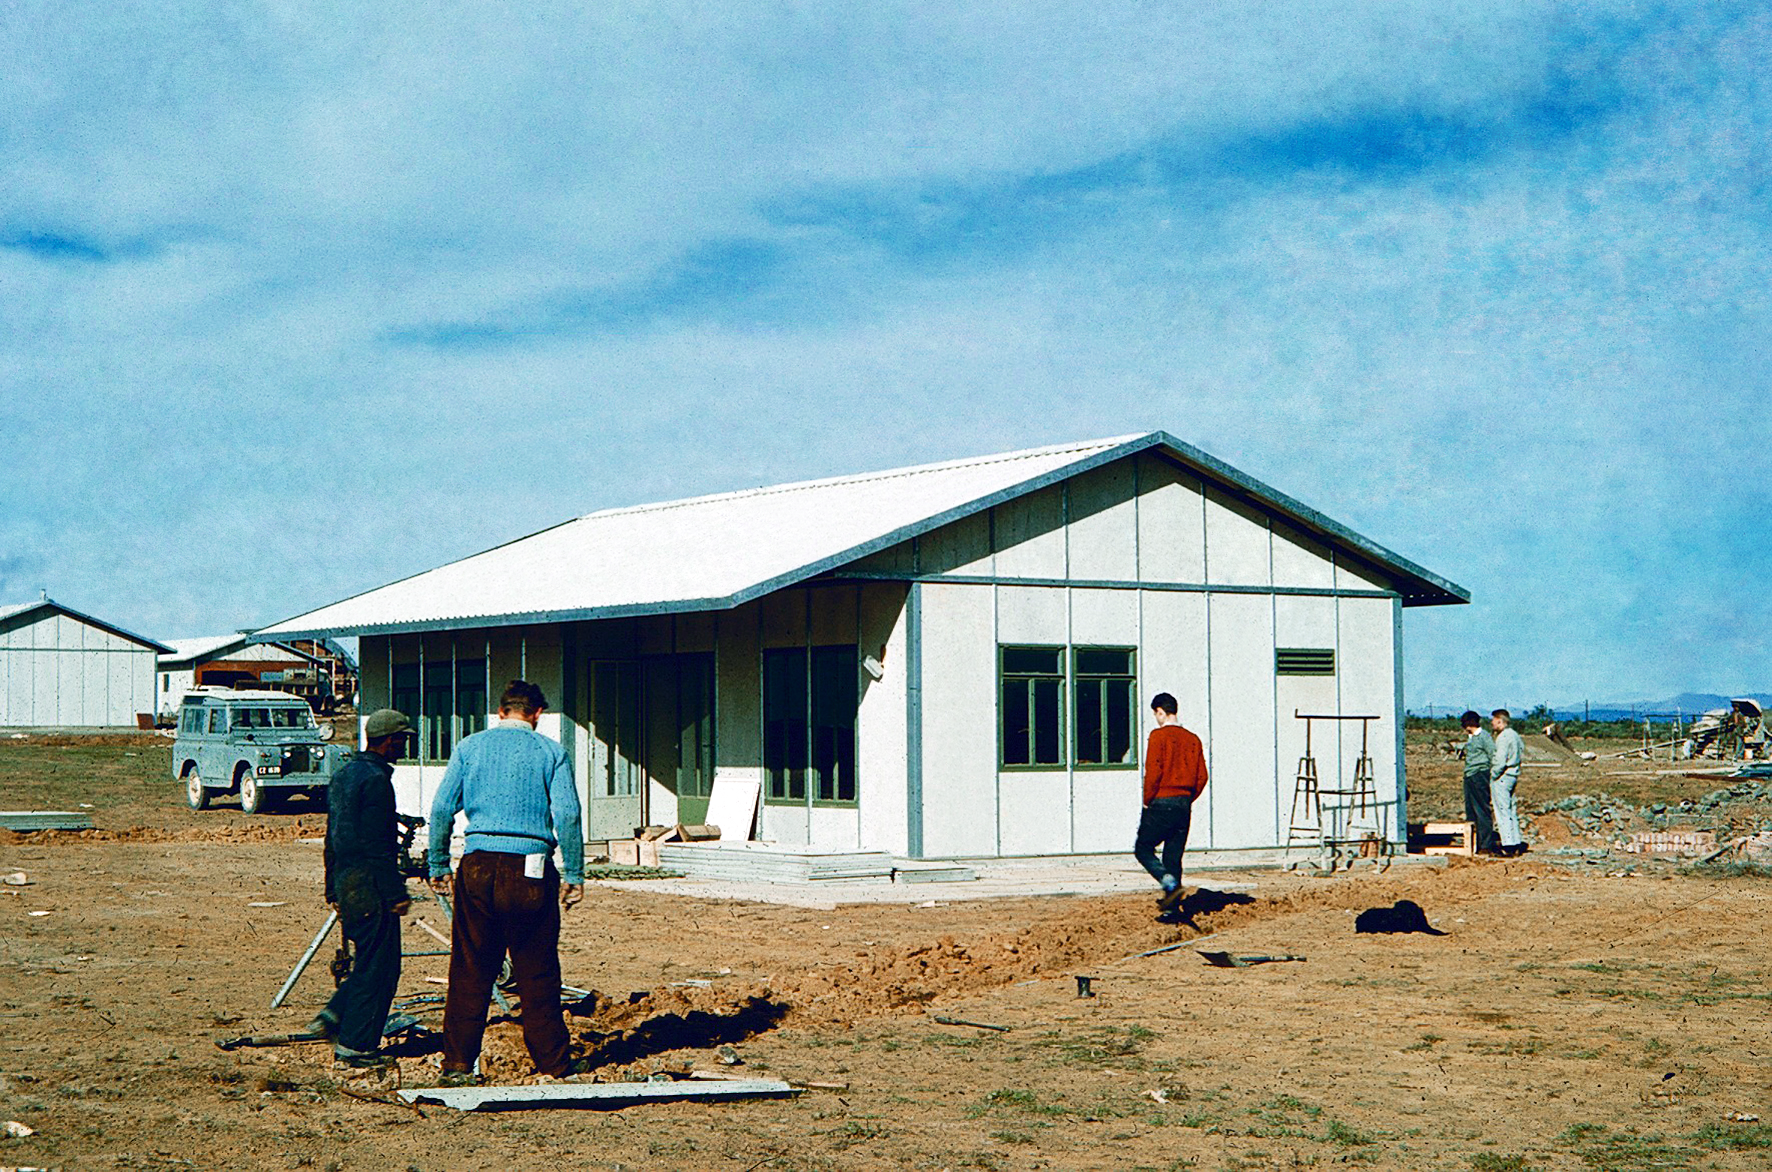

Zeekoegat Station

Image from the Seekoegat observing site in South Africa from ESO’s testing expedition in the early 1960s.

Credit: ESO/J.Doornenbal